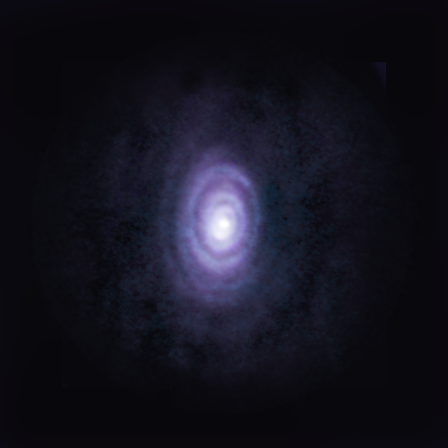

nrao22ao05_Sahai_V-Hya_composite

The carbon-rich star V Hydrae is in its final act, and so far, its death has proved magnificent and violent. Scientists studying the star have discovered six outflowing rings (shown here in composite), and other structures created by the explosive mass ejection of matter into space.

Credit: ALMA (ESO/NAOJ/NRAO)/S. Dagnello (NRAO/AUI/NSF)